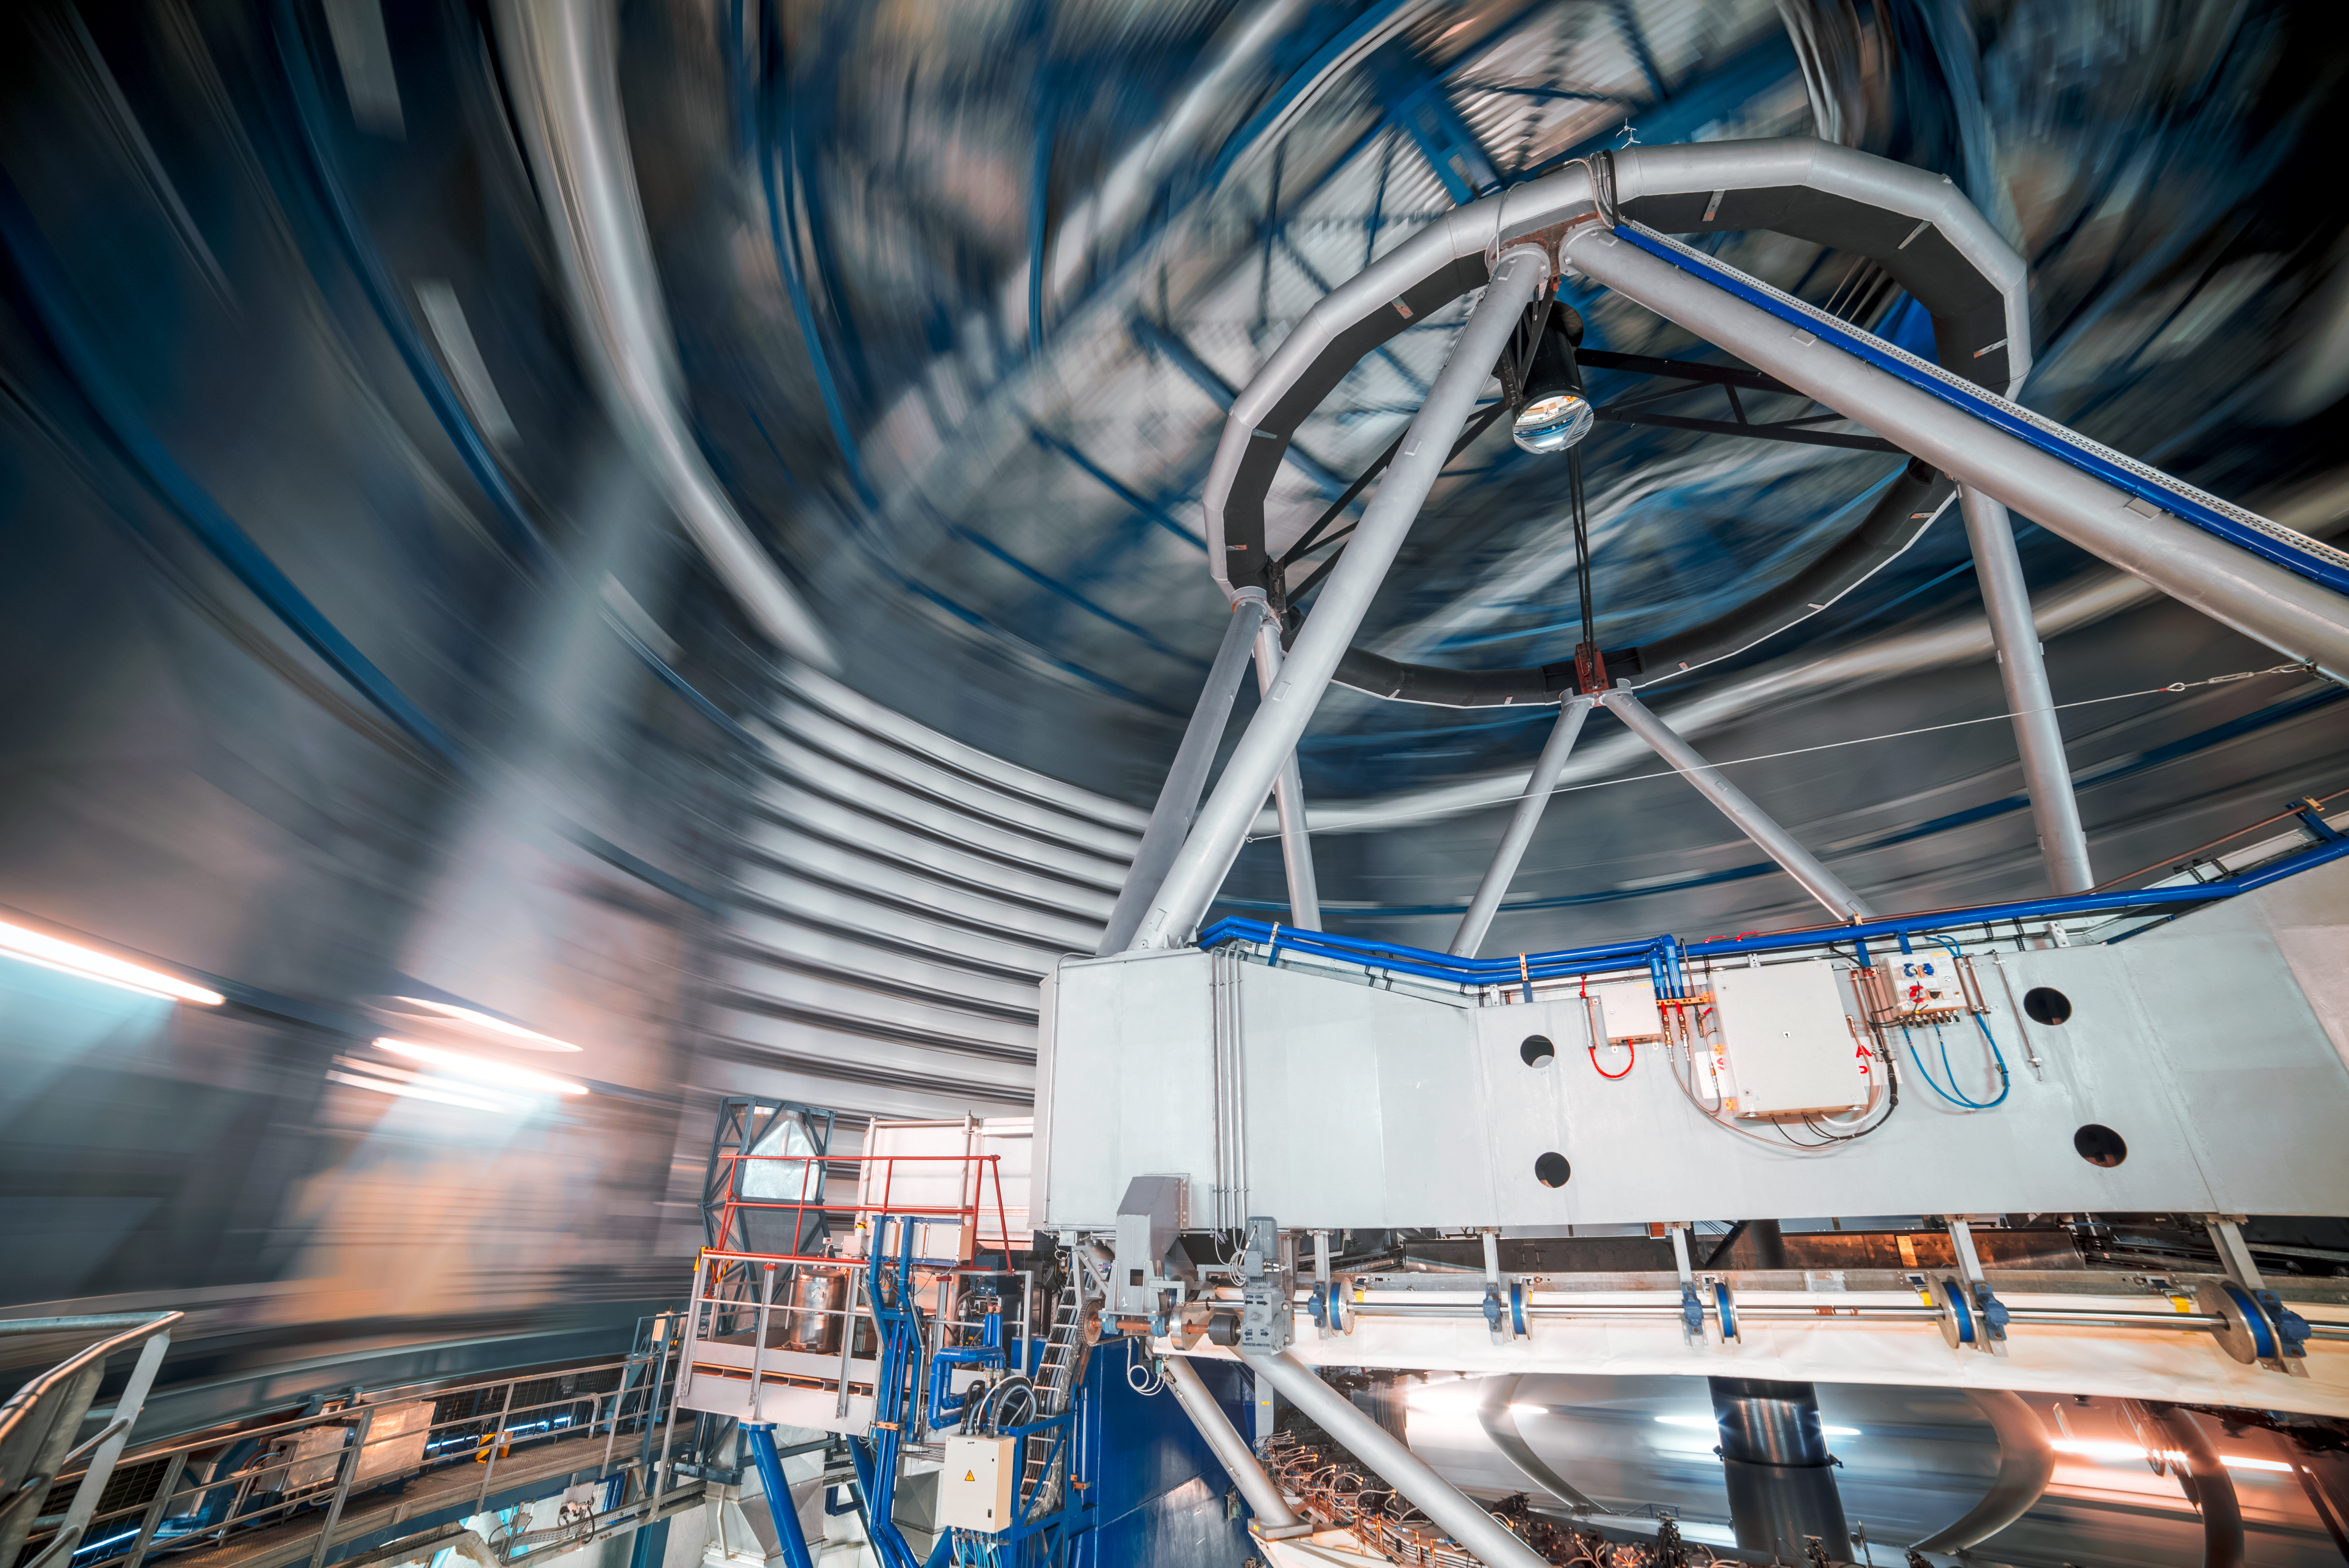

Inside a UT

The guts of one of the VLT's 8.2-metre Unit Telescopes (UT) is revealed, as the outer enclosure rotates around the telescope. The primary and 0.94-metre secondary mirrors are visible in this image.

Credit: ESO/A. Ghizzi Panizza (www.albertoghizzipanizza.com)